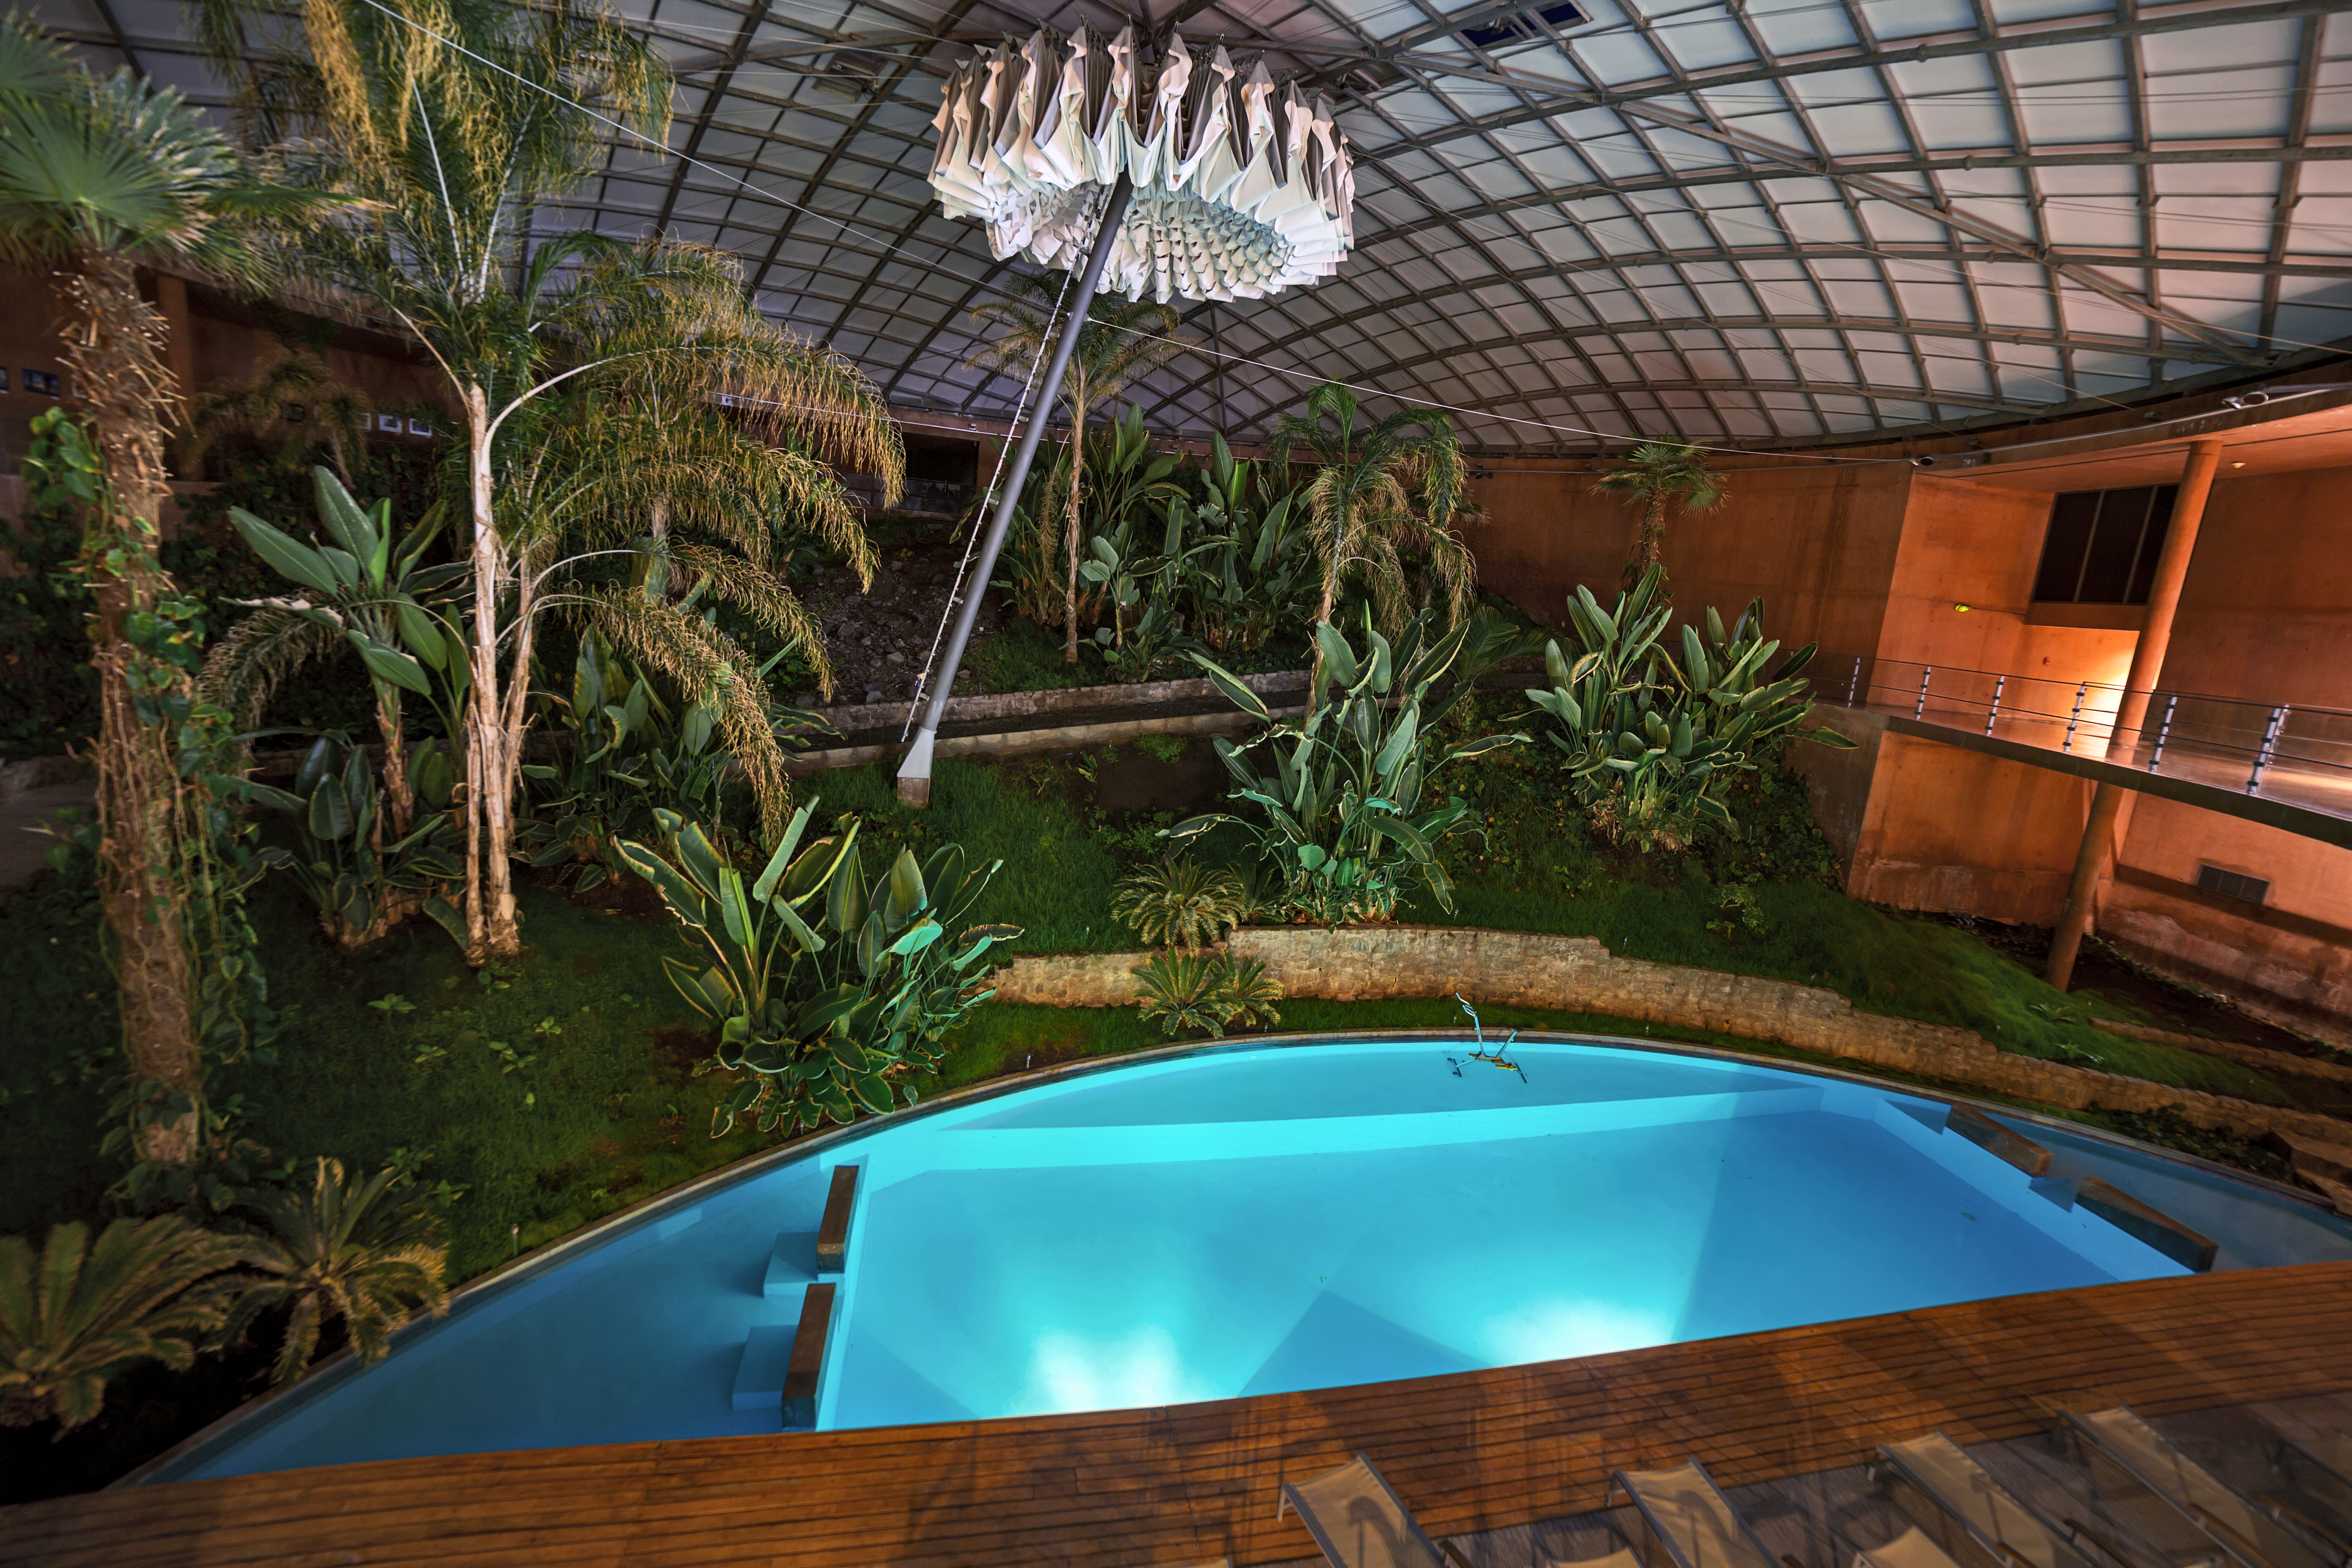

Residencia pool at night

The Residencia is an oasis in the otherwise remote and arid Atacama desert, for the astronomers, technicians and engineers who work at ESO's Paranal Observatory. The rocky, barren landscape can seem a world away when faced with the luxury of the Residencia's pool. Image taken by ESO Photo Ambassador Juan Carlos Muñoz-Mateos.

Credit: J. C. Muñoz-Mateos/ESO